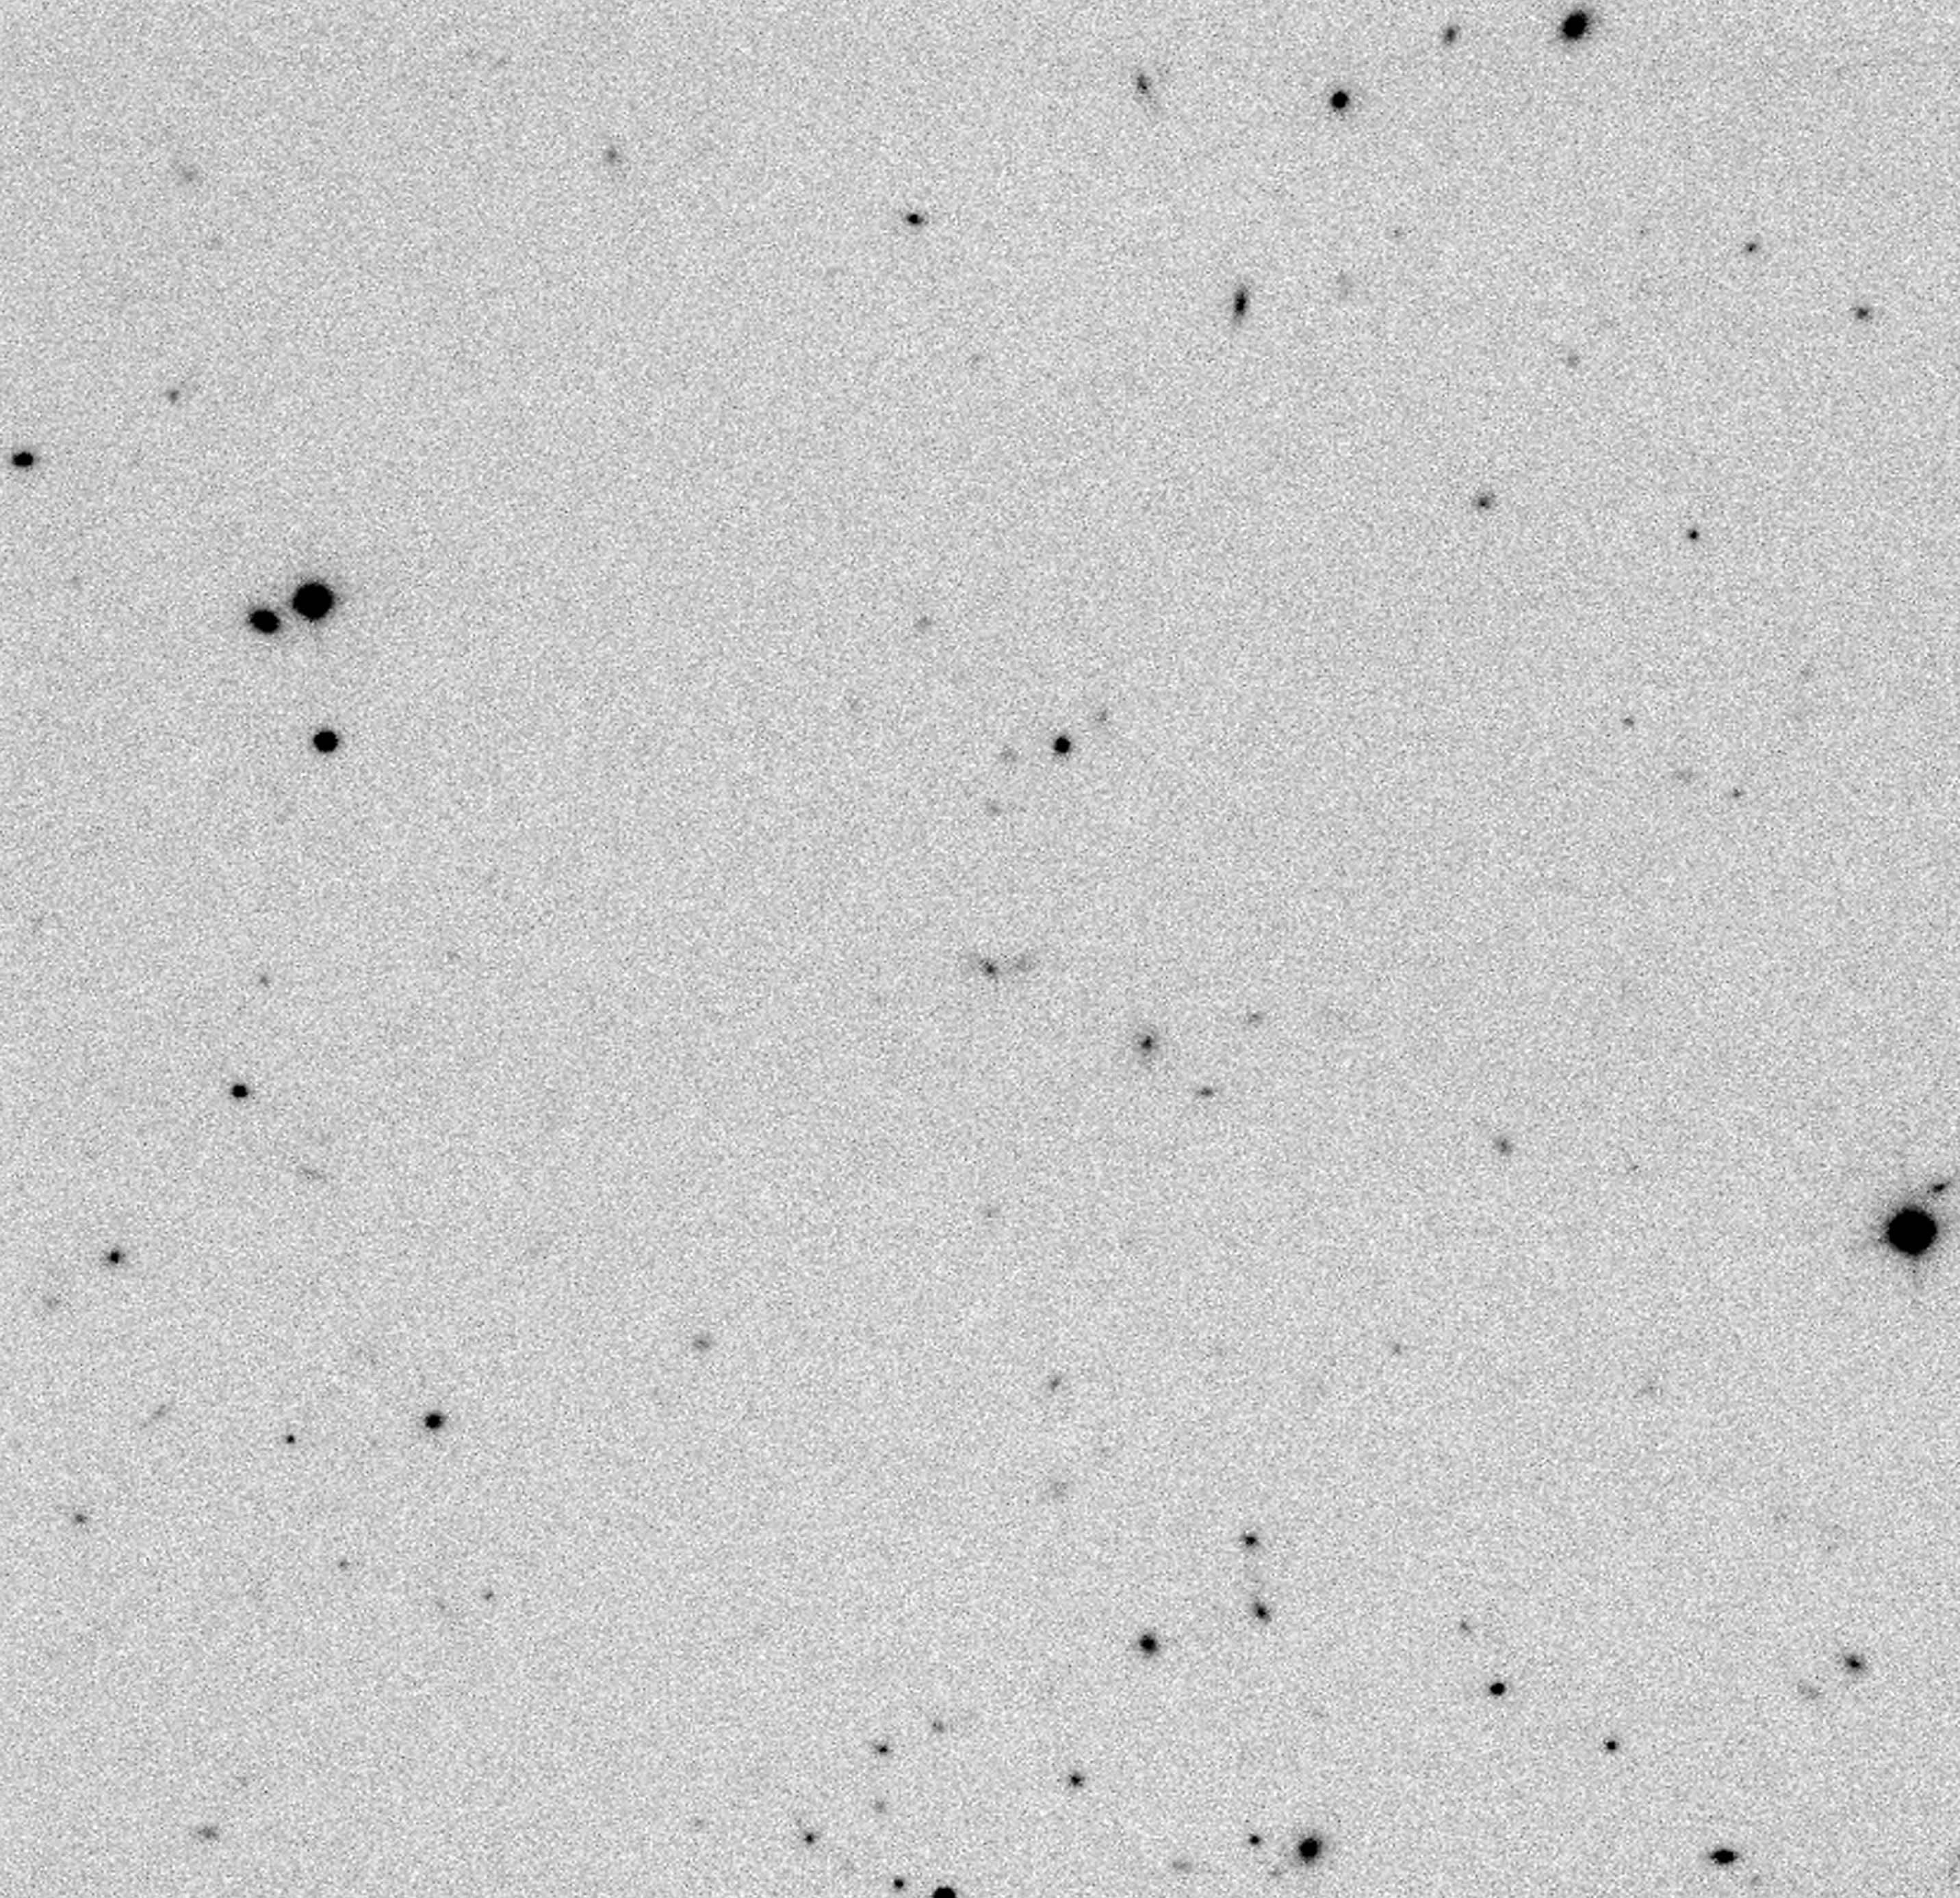

Distant radio galaxy MRC0316-257

The image is a Ks (2.16µm) image, centred on the distant radio galaxy MRC0316-257 (redshift z = 3.14). It was obtained primarily to locate other distant galaxies for future spectroscopic observations with ISAAC.

Credit: ESO